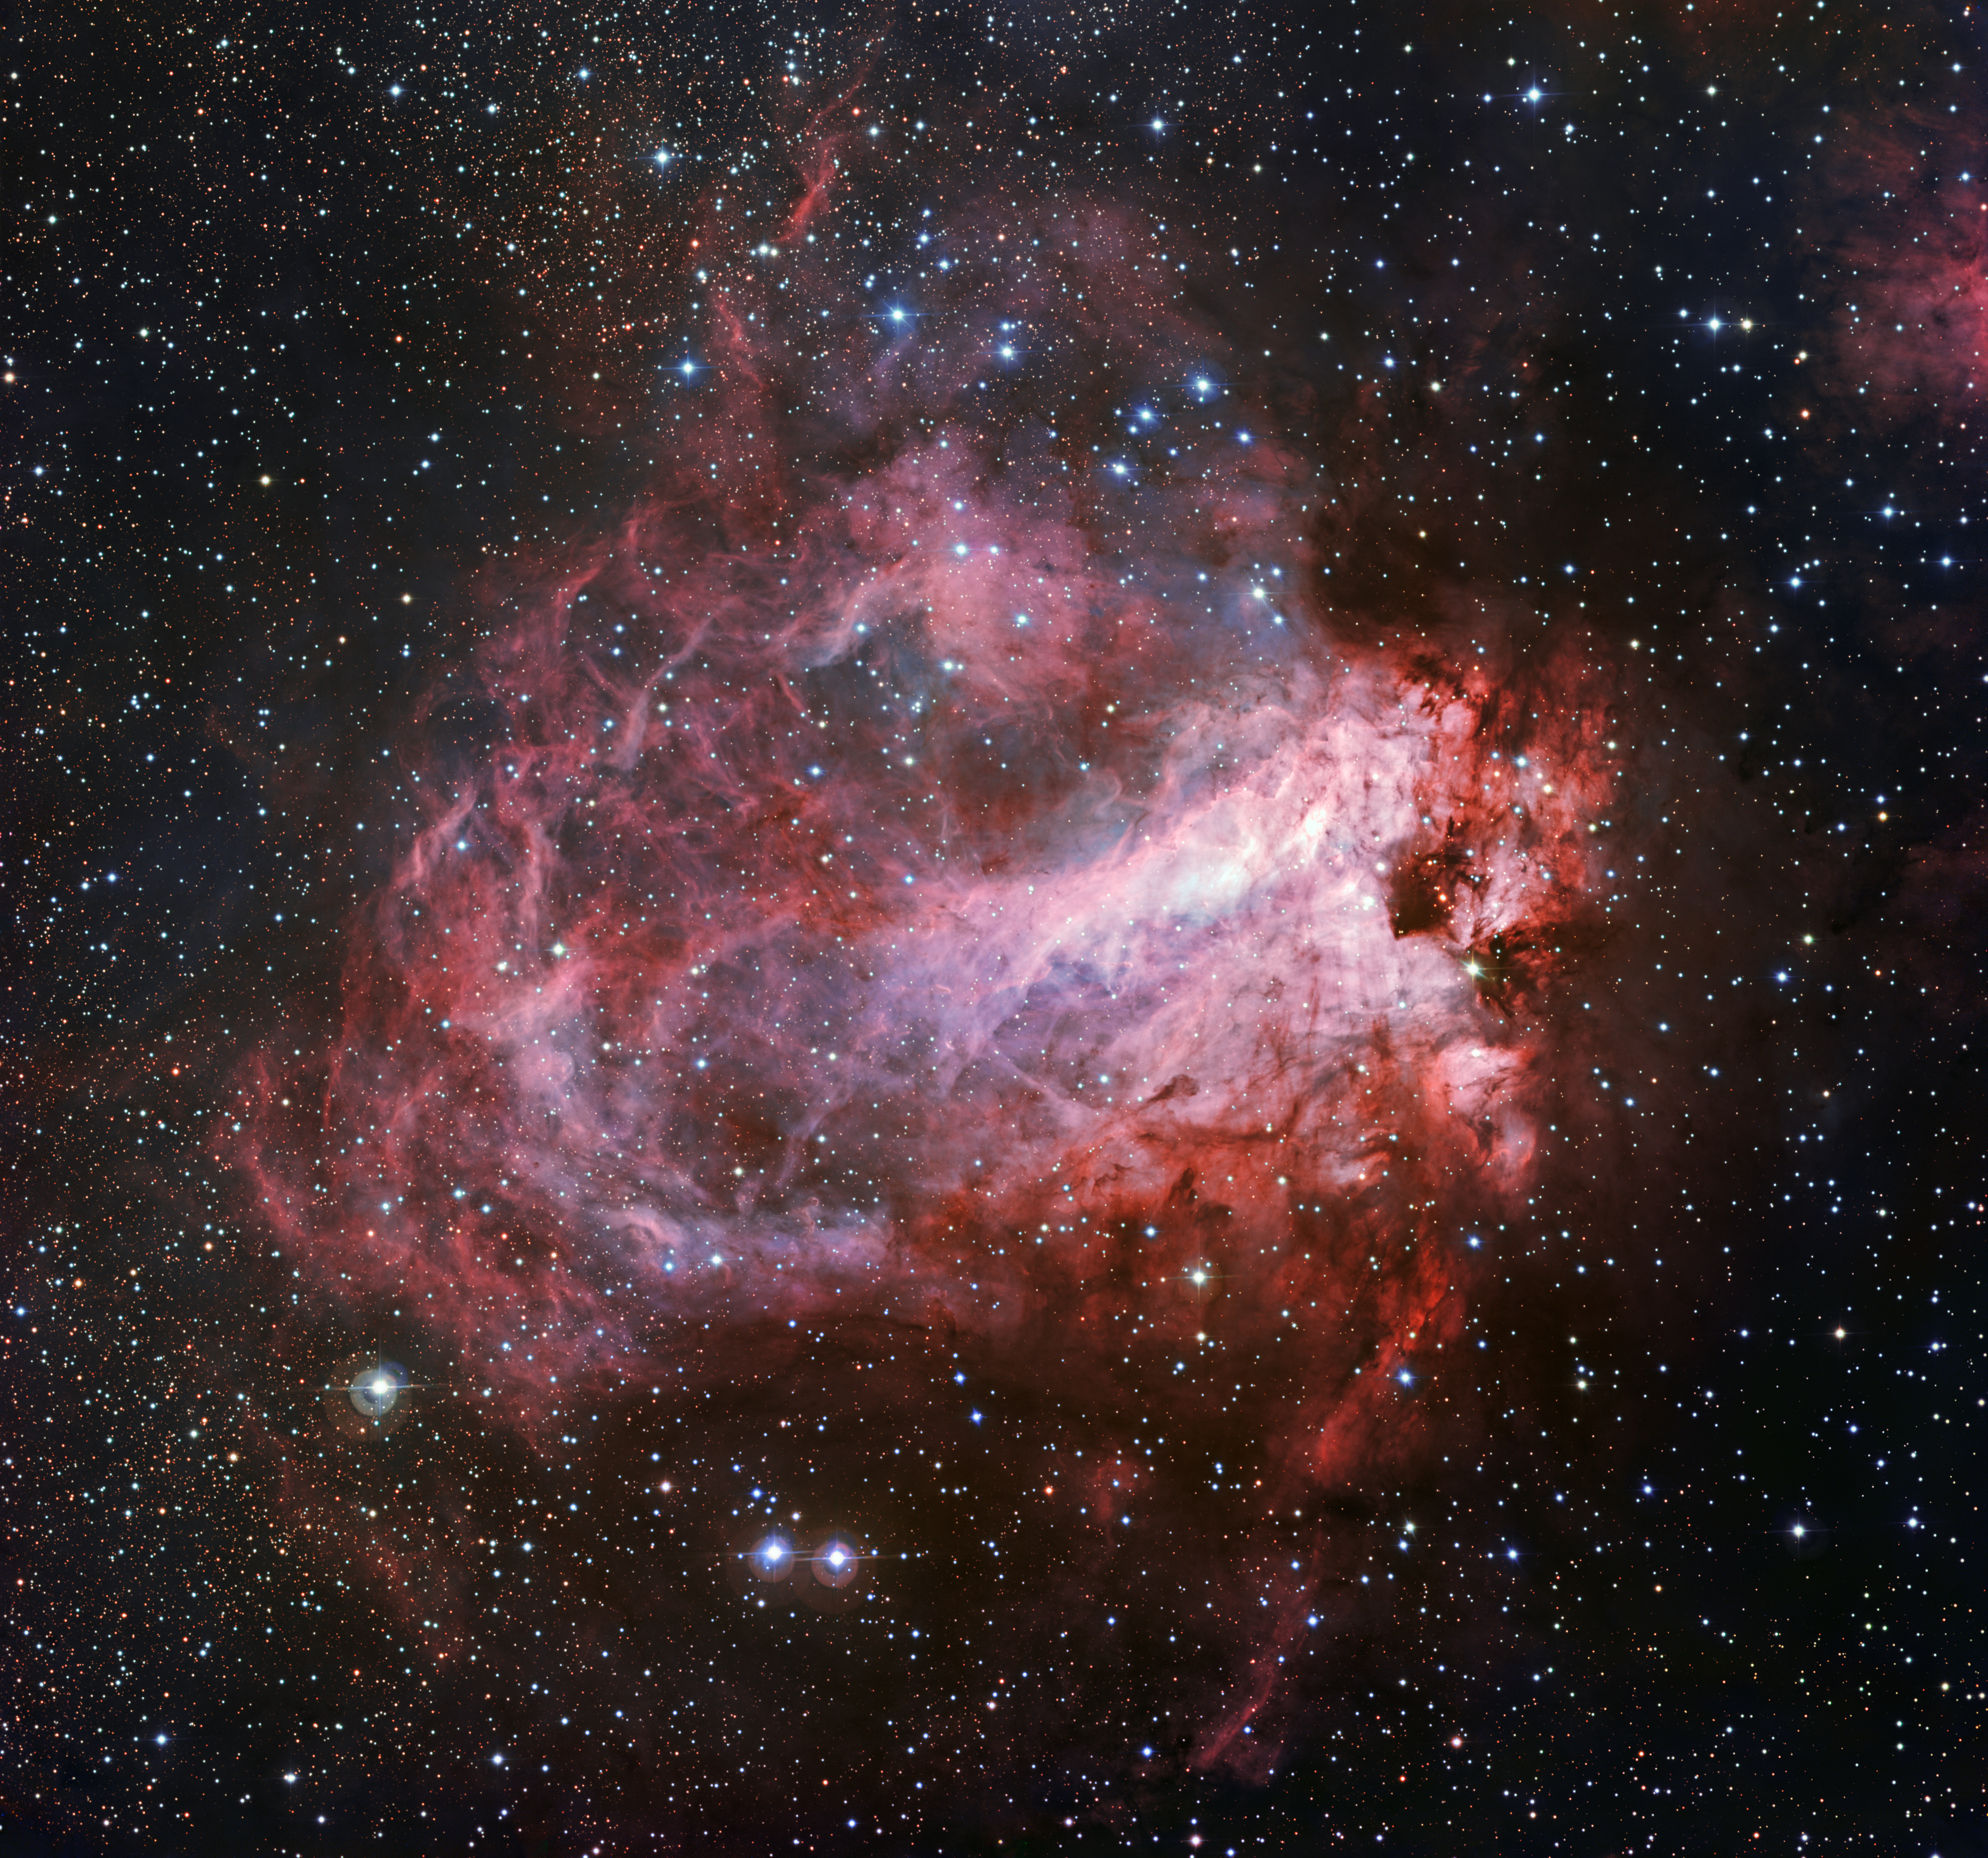

The star formation region Messier 17

This image of the rose-coloured star forming region Messier 17 was captured by the Wide Field Imager on the MPG/ESO 2.2-metre telescope at ESO’s La Silla Observatory in Chile. It is one of the sharpest images showing the entire nebula and not only reveals its full size but also retains fine detail throughout the cosmic landscape of gas clouds, dust and newborn stars.

Credit: ESO